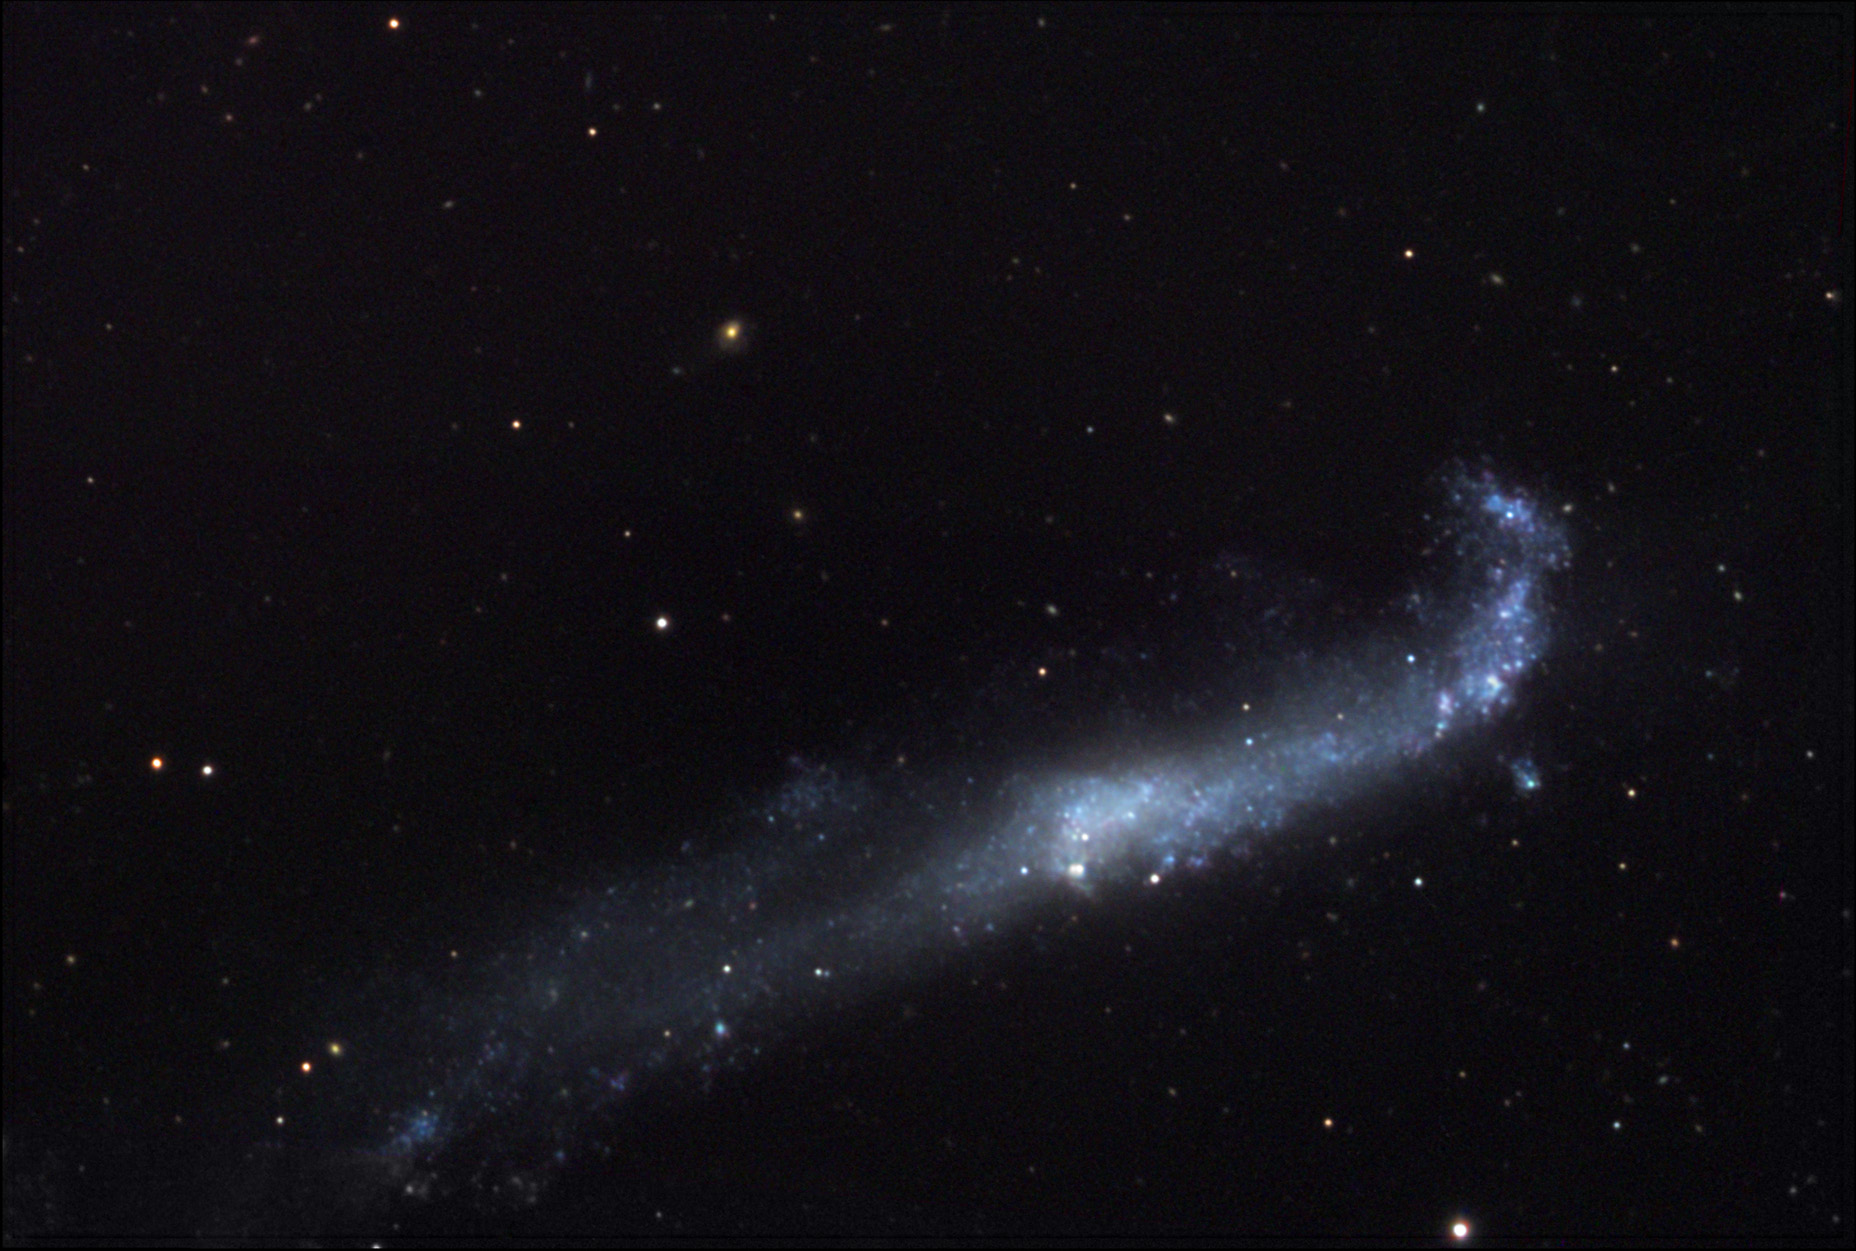

NGC 4656: The Hockey Stick

NGC 4656 is the "disturbed" neighbor to NGC 4631. The gravitational tug-of-war warps the disk of this galaxy. The nearness of the galaxy (perhaps 25 million light years away) allows small knotted star forming regions to be resolved. There are also quite a few background galaxies in the picture.

This image was taken as part of Advanced Observing Program (AOP) program at Kitt Peak Visitor Center during 2014.

Credit: KPNO/NOIRLab/NSF/AURA/Doug Matthews/Adam Block